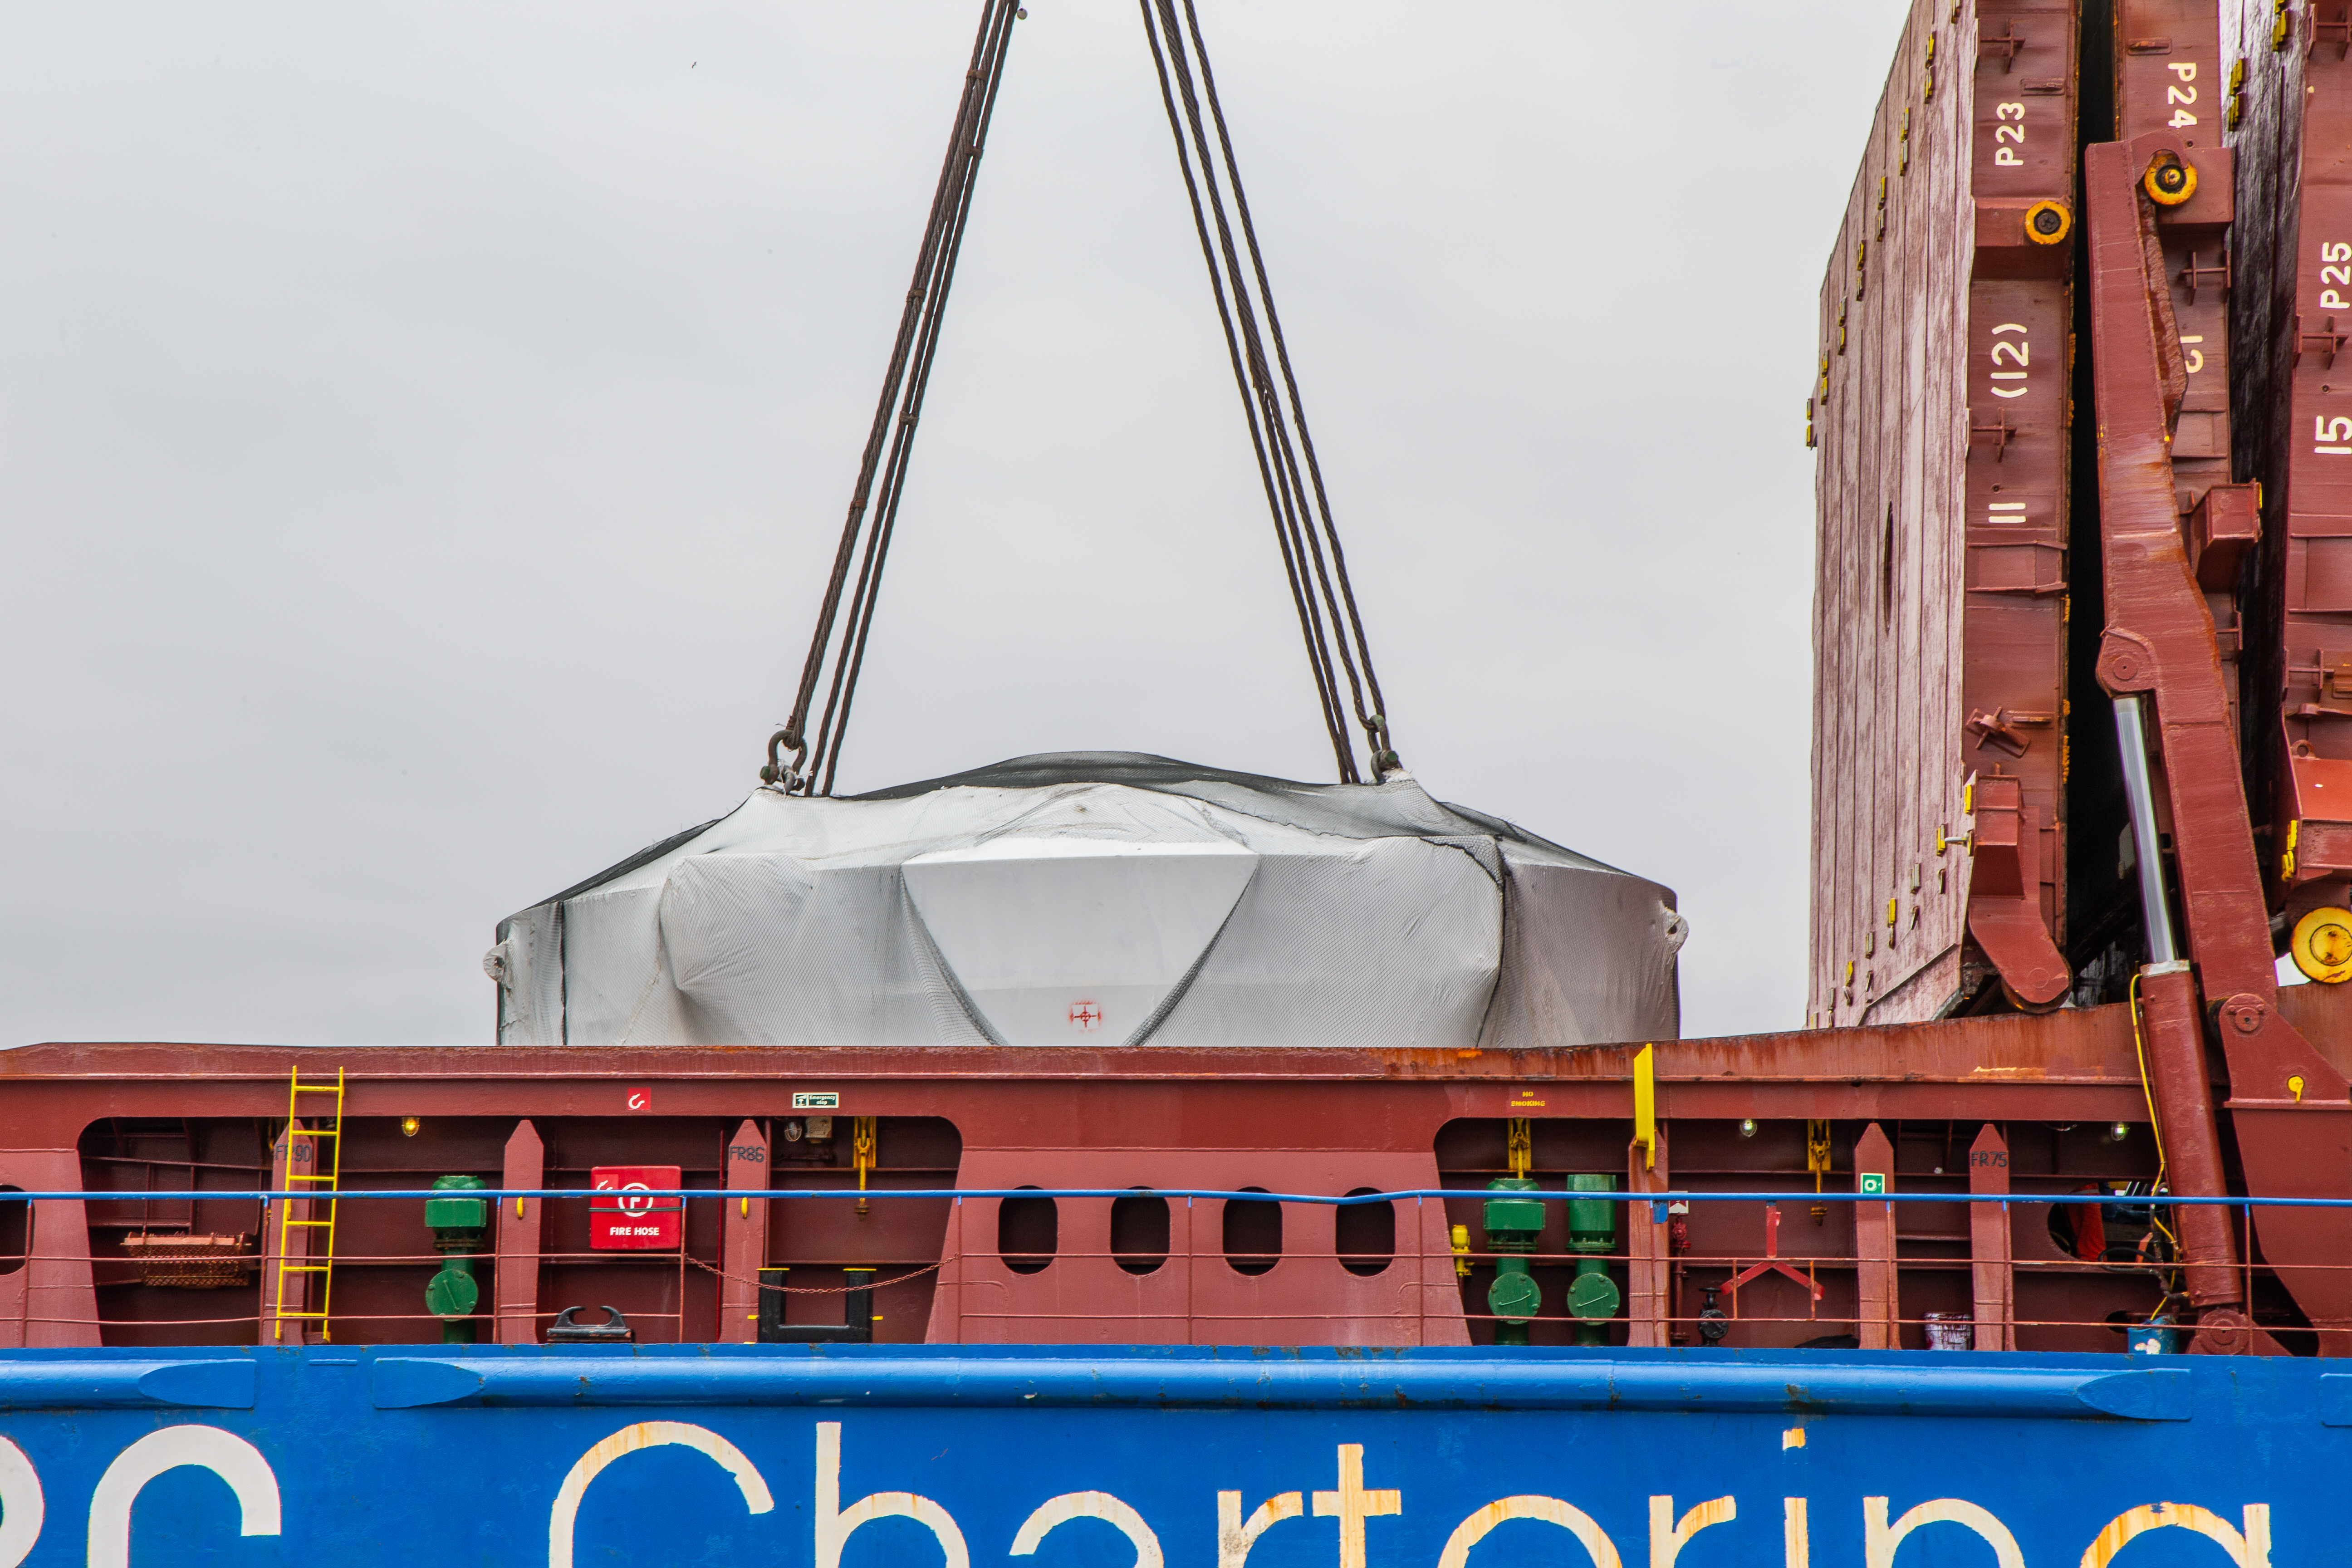

LSST Coating Chamber Arrives in Chile

The LSST Coating Chamber arrived at the Port of Coquimbo, Chile, on October 23, 2018. It was lifted from the BBC Arizona by crane.

Credit: Manuel Paredes/NSF/AURA/International Gemini Observatory/NOIRLab